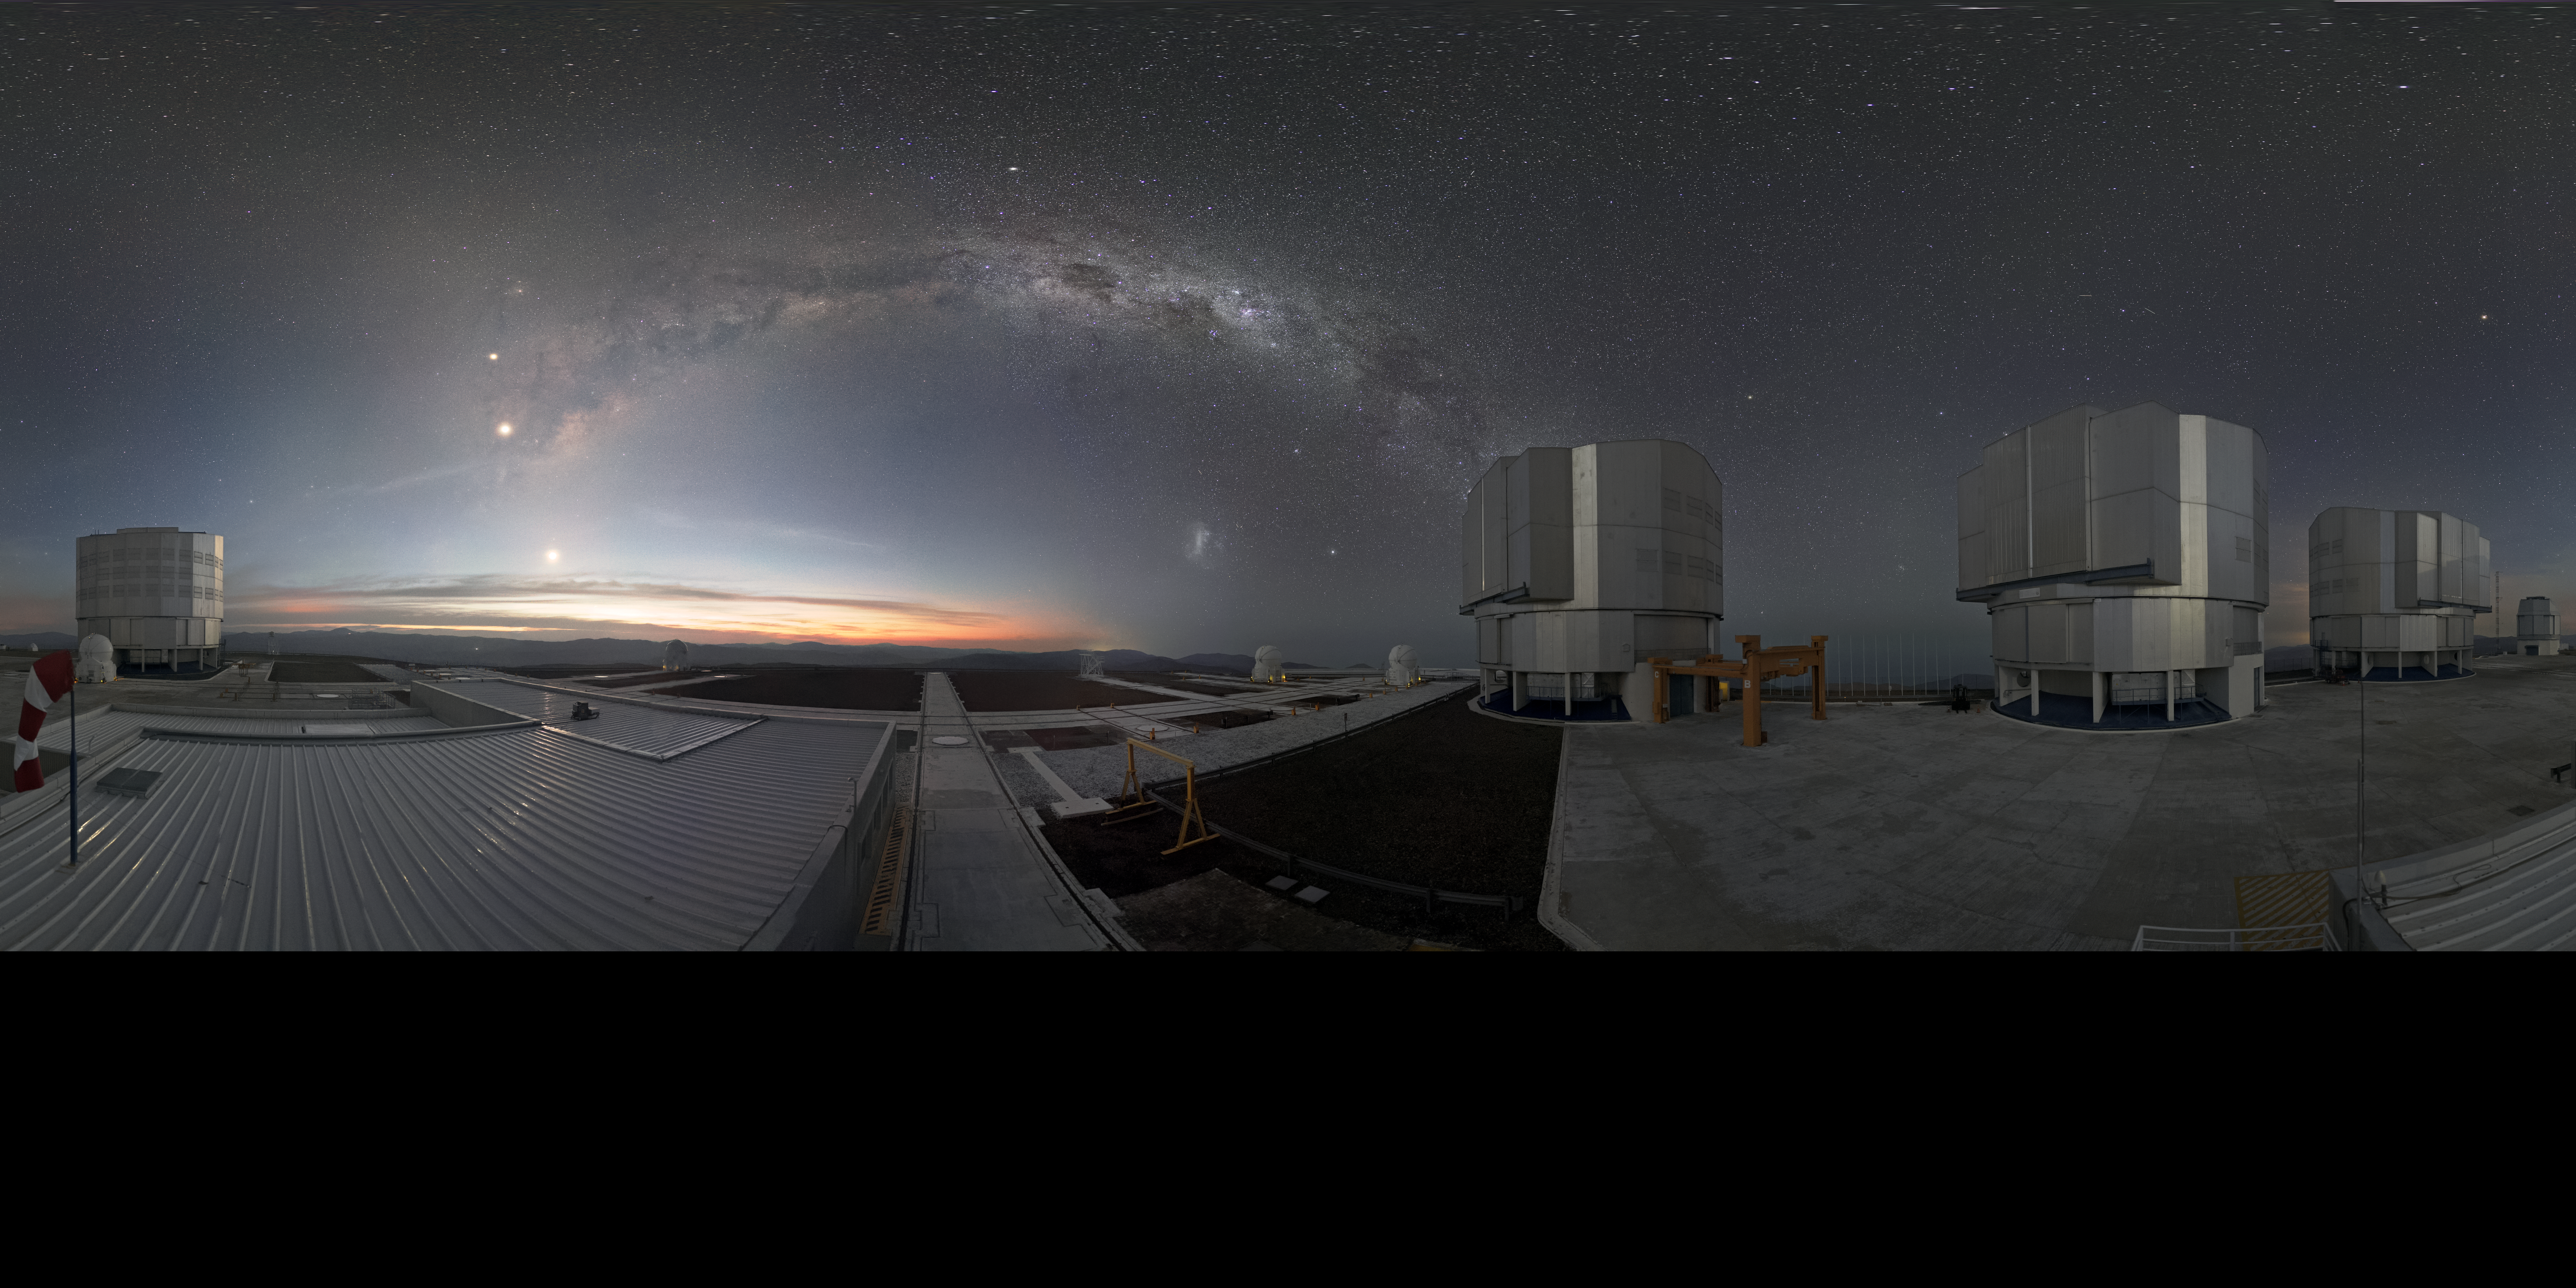

VLT at dusk

The Very Large Telescope (VLT) is located at Paranal Observatory in the remote Atacama Desert of northern Chile. In the center of the image is a wonderful front row view to one of the spiral arms of the Milky Way Galaxy. The VLT is one of the most advanced ground-based telescopes on Earth and was the first telescope to directly image an exoplanet.

Credit: ESO